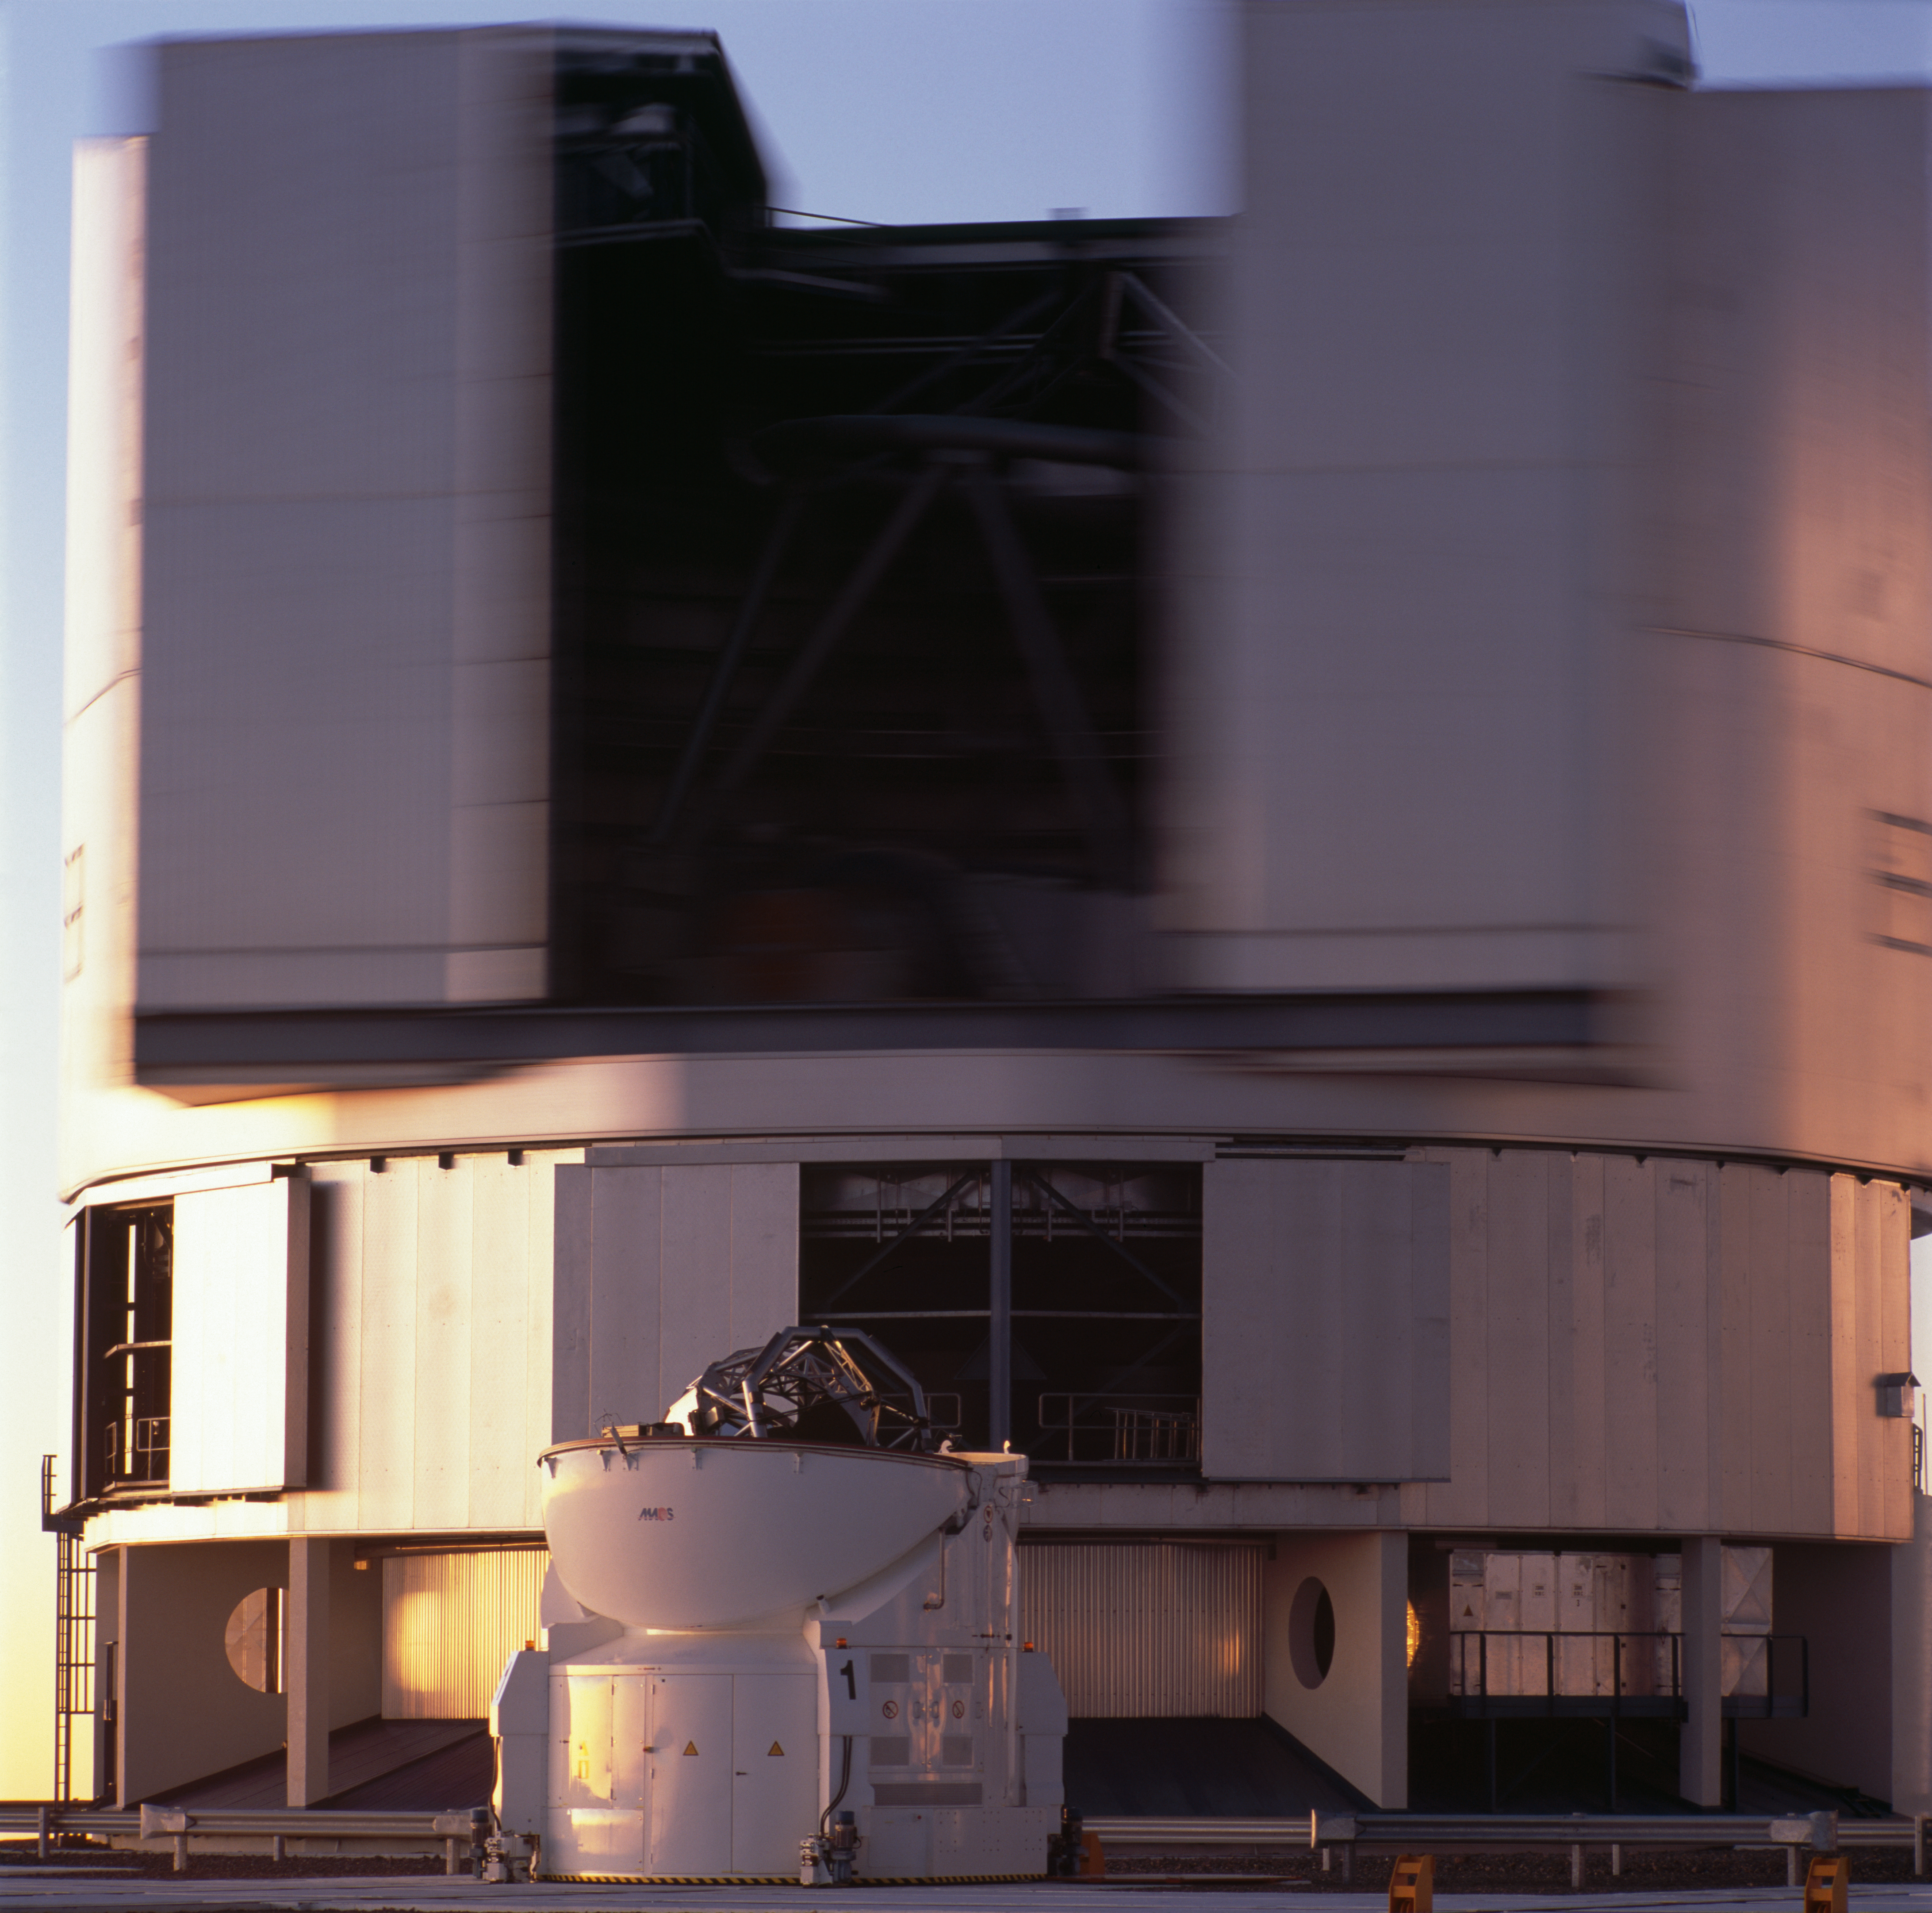

UT1 and AT1 rotating

The VLT Unit Telescope 1 and Auxiliary Telescope rotating and ready to observe. The image was obtained on January 2007.

Credit: ESO/H.H.Heyer